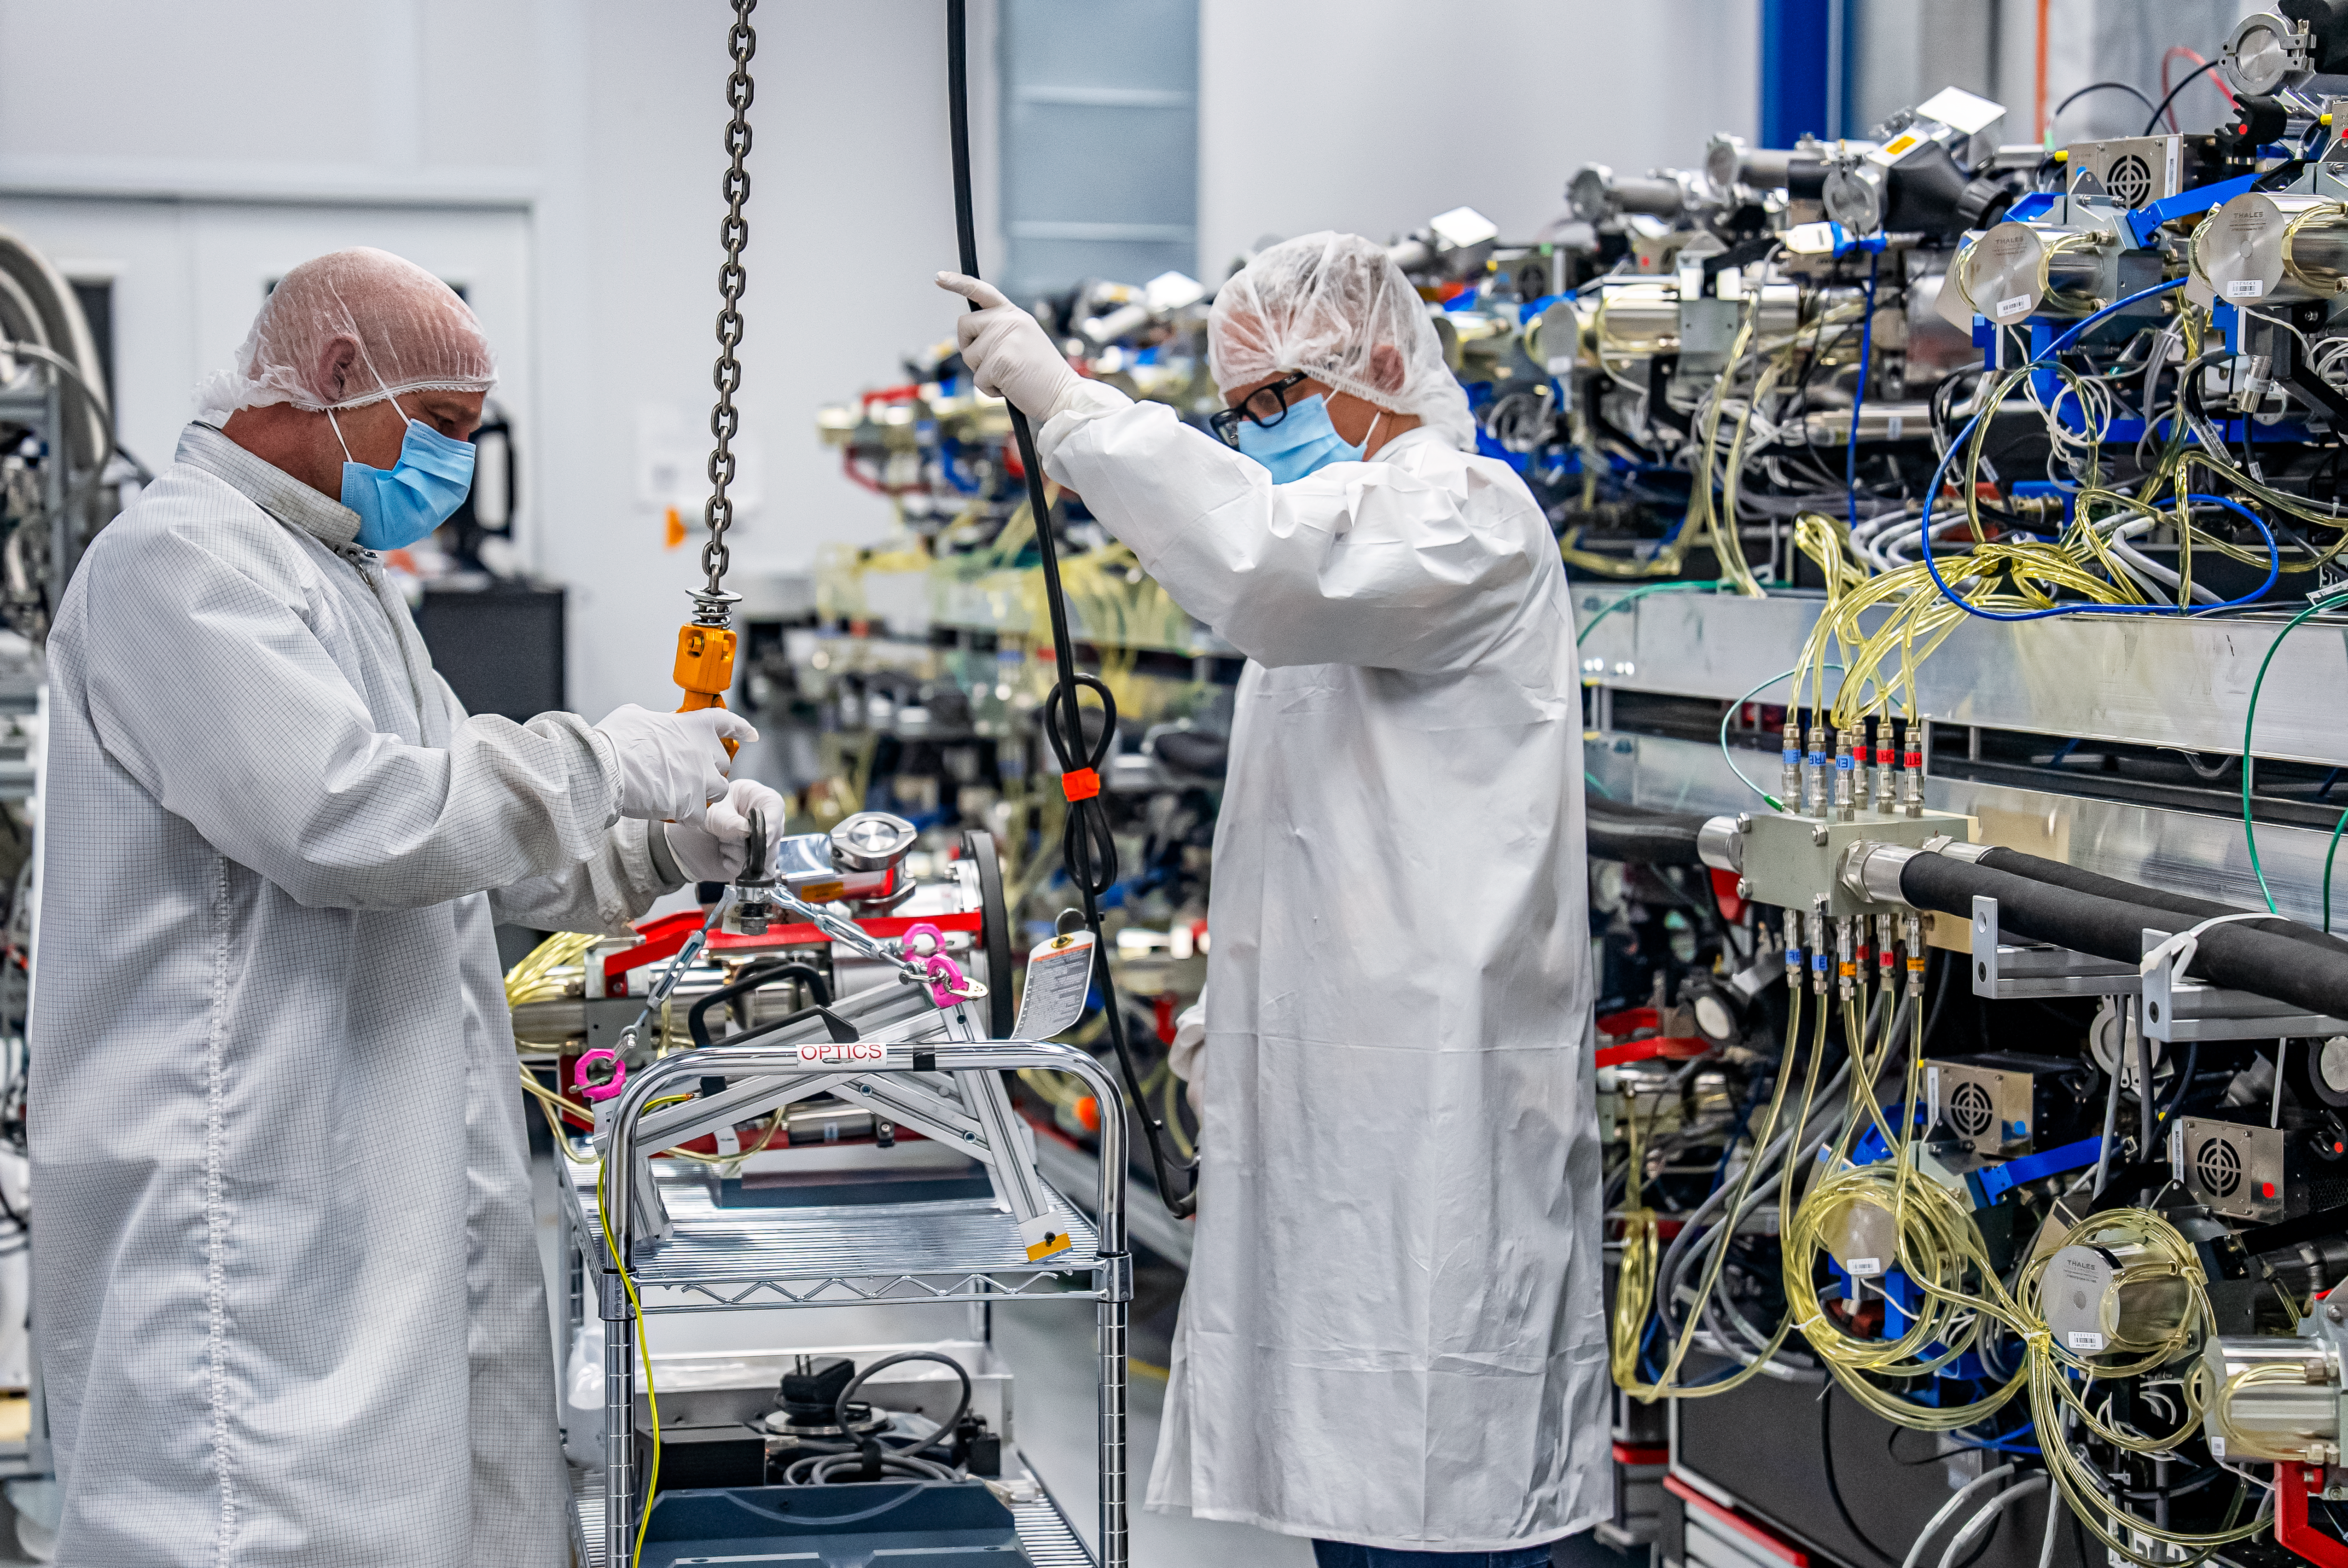

DESI Spectrograph Room

The room below the main floor of the U.S. National Science Foundation Nicholas U. Mayall 4-meter Telescope at Kitt Peak National Observatory (KPNO), a Program of NSF NOIRLab, that hosts DESI’s 10 spectrographs. Pictured left to right are Bob Stupak (Electronics Maintenance Supervisor) and Matthew Evatt (Mechanical Engineering Manager).

Credit: DESI Collaboration/DOE/KPNO/NOIRLab/NSF/AURA/M. Sargent (Berkeley Lab)